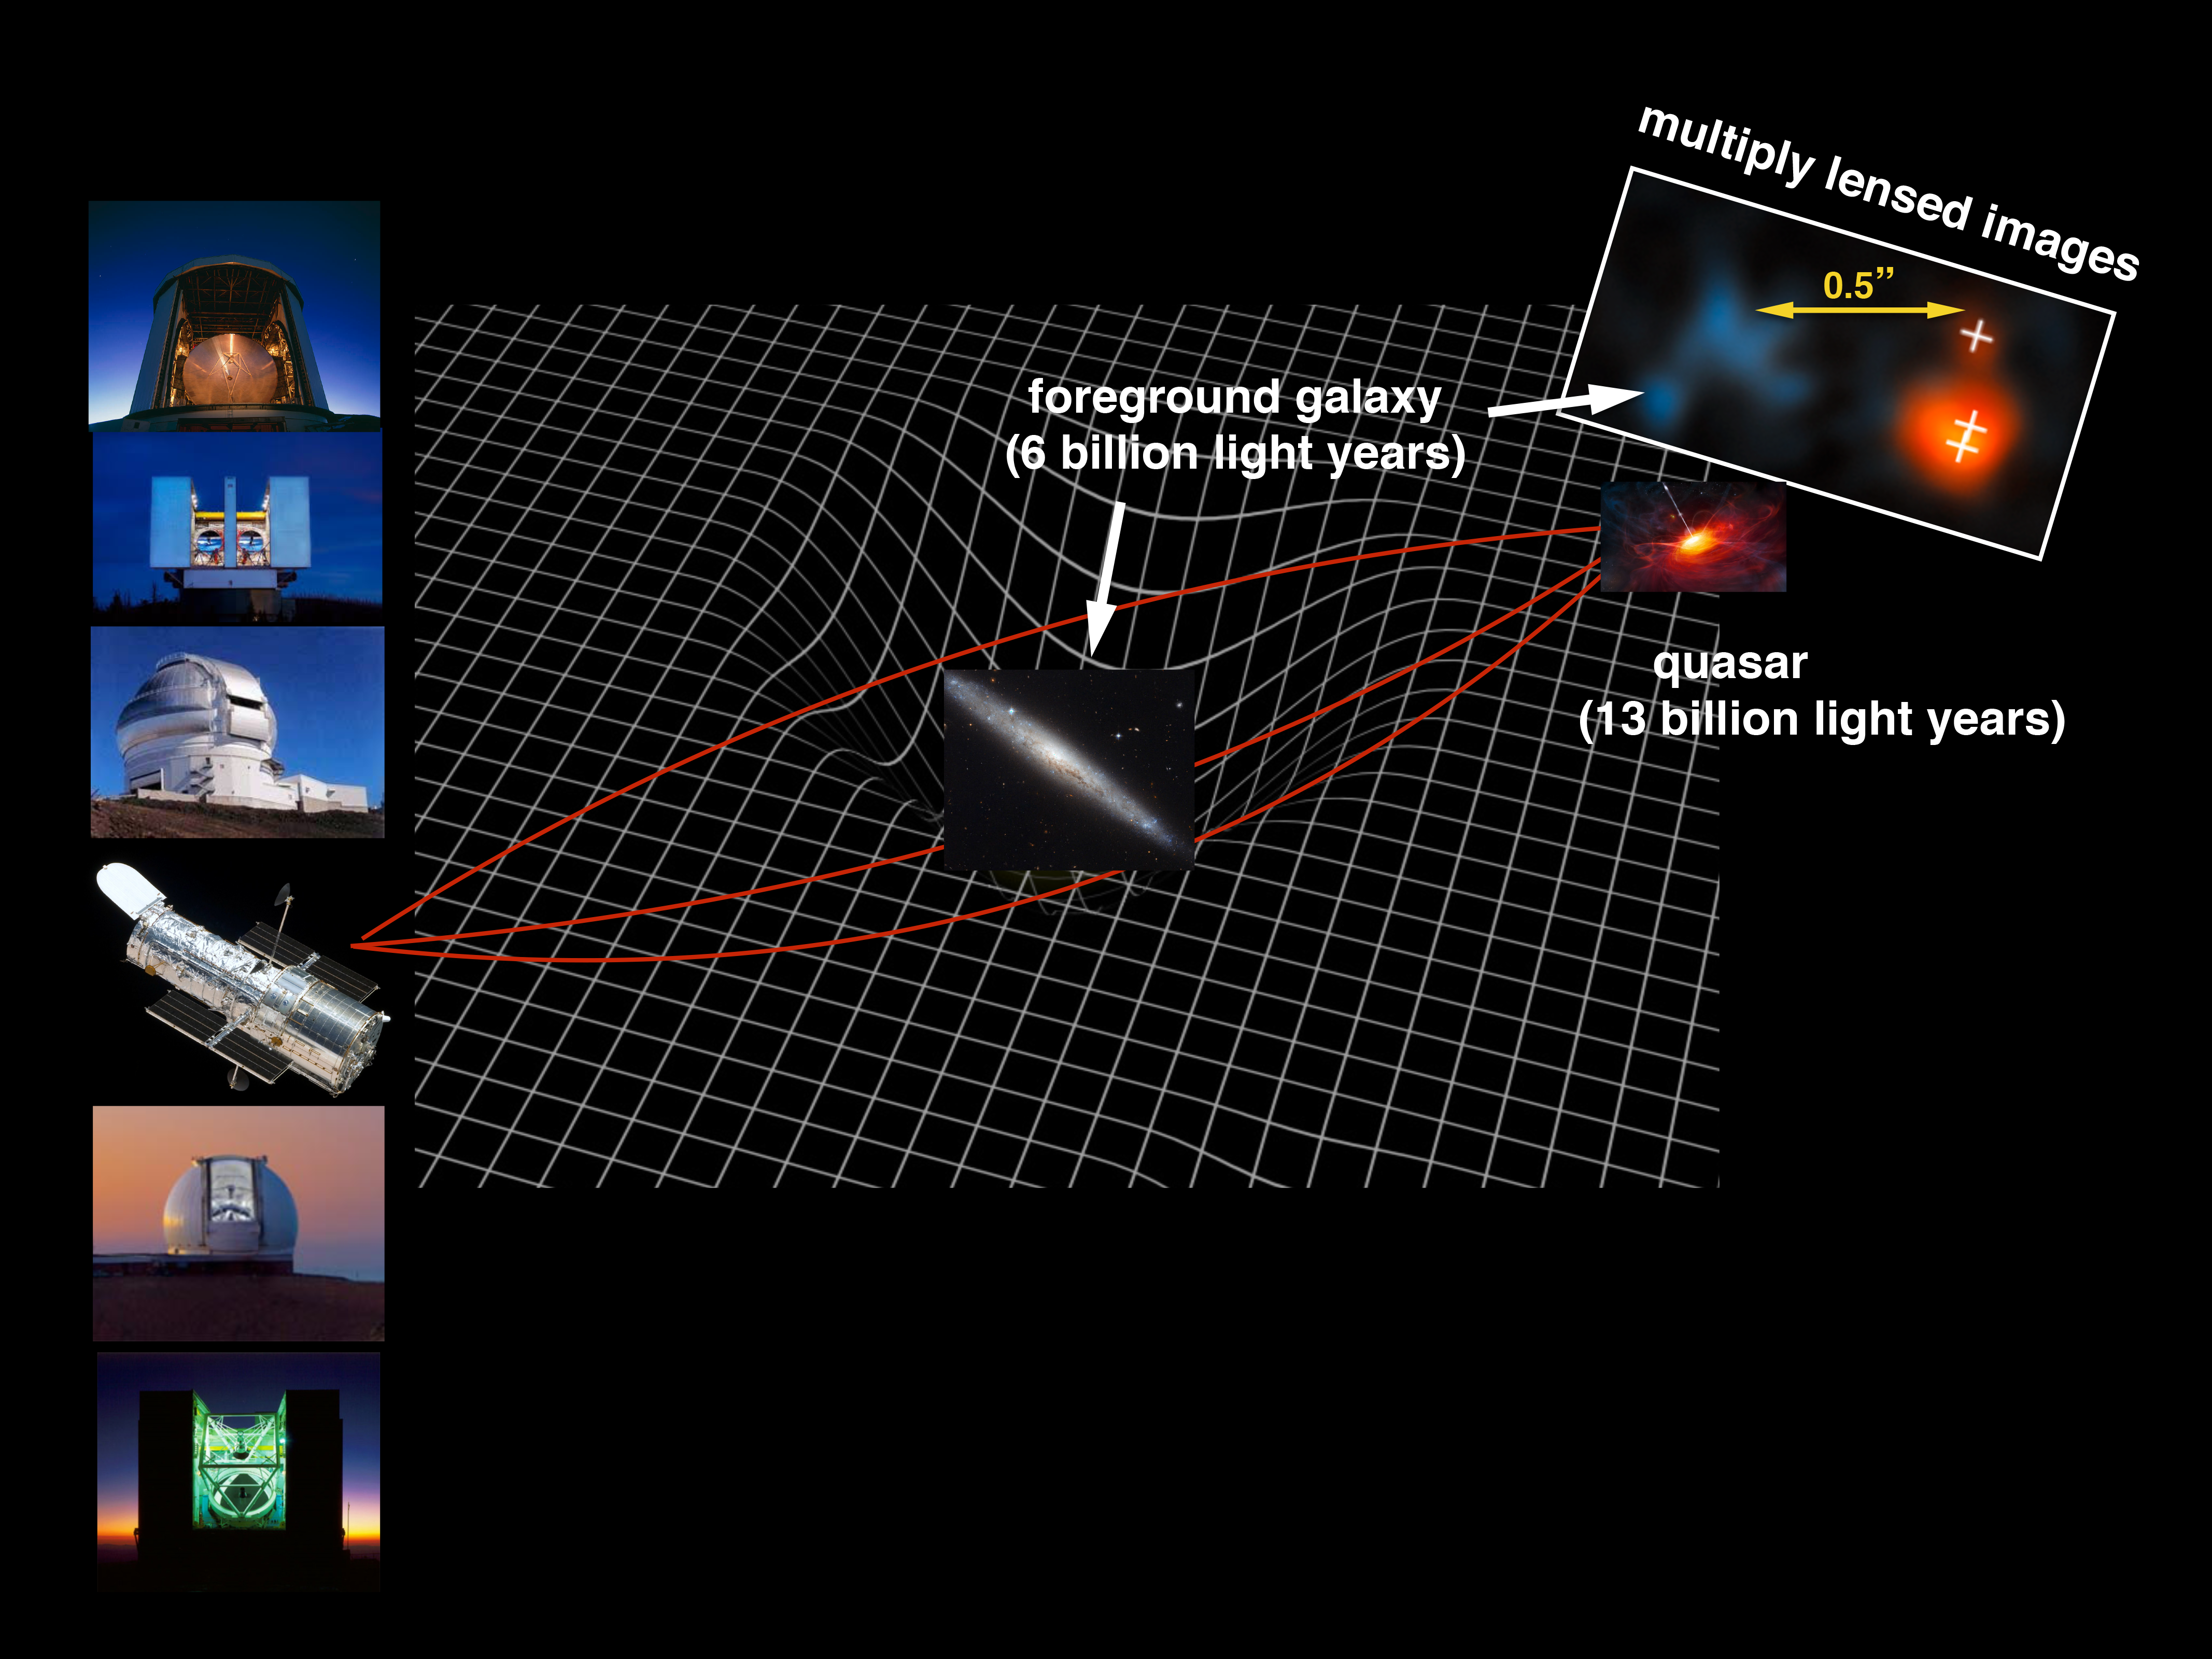

Cosmic Telescope Zooms in on the Beginning of Time

The light from quasar J0439+1634, some 12.8 billion light years away, passes close to a faint galaxy that is about six billion light years away. The gravity of this foreground galaxy warps the space around it, according to Einstein’s theory of general relativity. This bends the light like an optical lens, magnifies the quasar image by a factor of fifty, while at the same time split the quasar image into three. Both the foreground galaxy and the multiply imaged quasar are captured by the high resolution image of the Hubble SpaceTelescope.

Credit: NASA, ESA, Xiaohui Fan (University of Arizona)